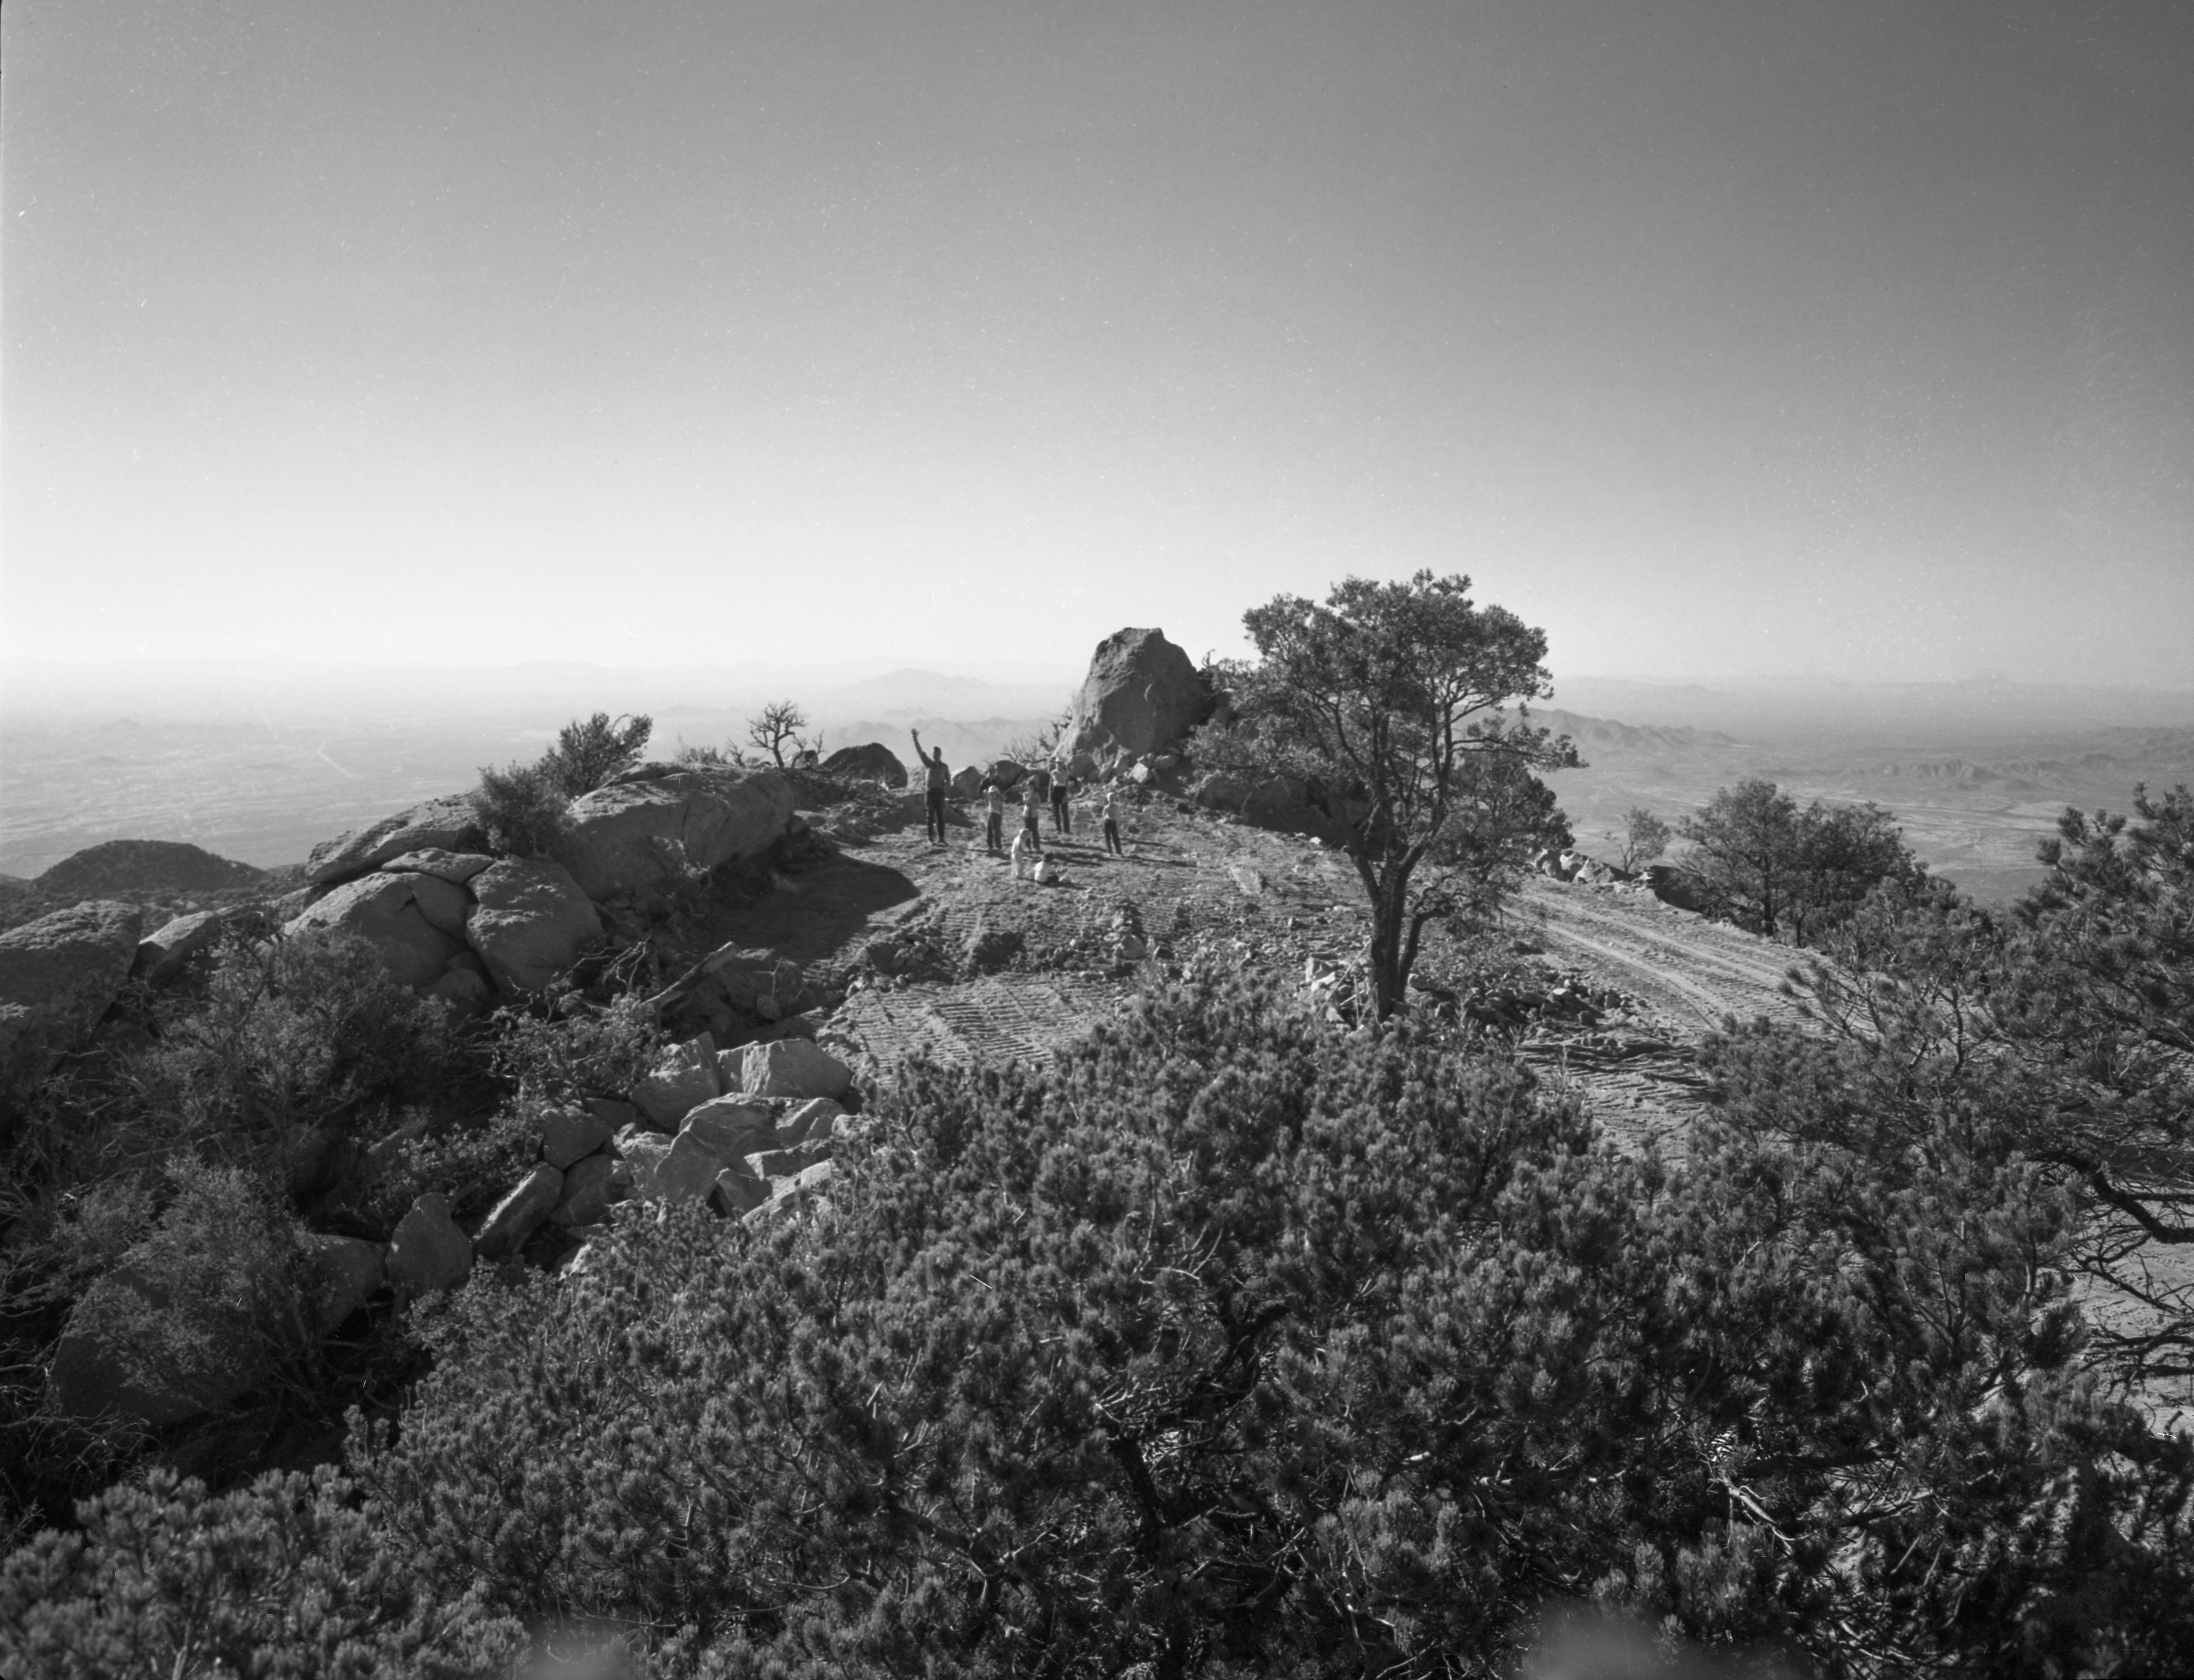

Kitt Peak Road Construction Workers in 1958

This image is stored at NOIRLab Headquarters in Tucson, Arizona. For the original negative of this image, see KPNO Negatives envelope 561-569, image 569. It was captured around 1958 and shows people waving as they construct the road leading up to NSF Kitt Peak National Observatory.

This image is part of NSF NOIRLab’s historical archives.

Credit: KPNO/NOIRLab/NSF/AURA